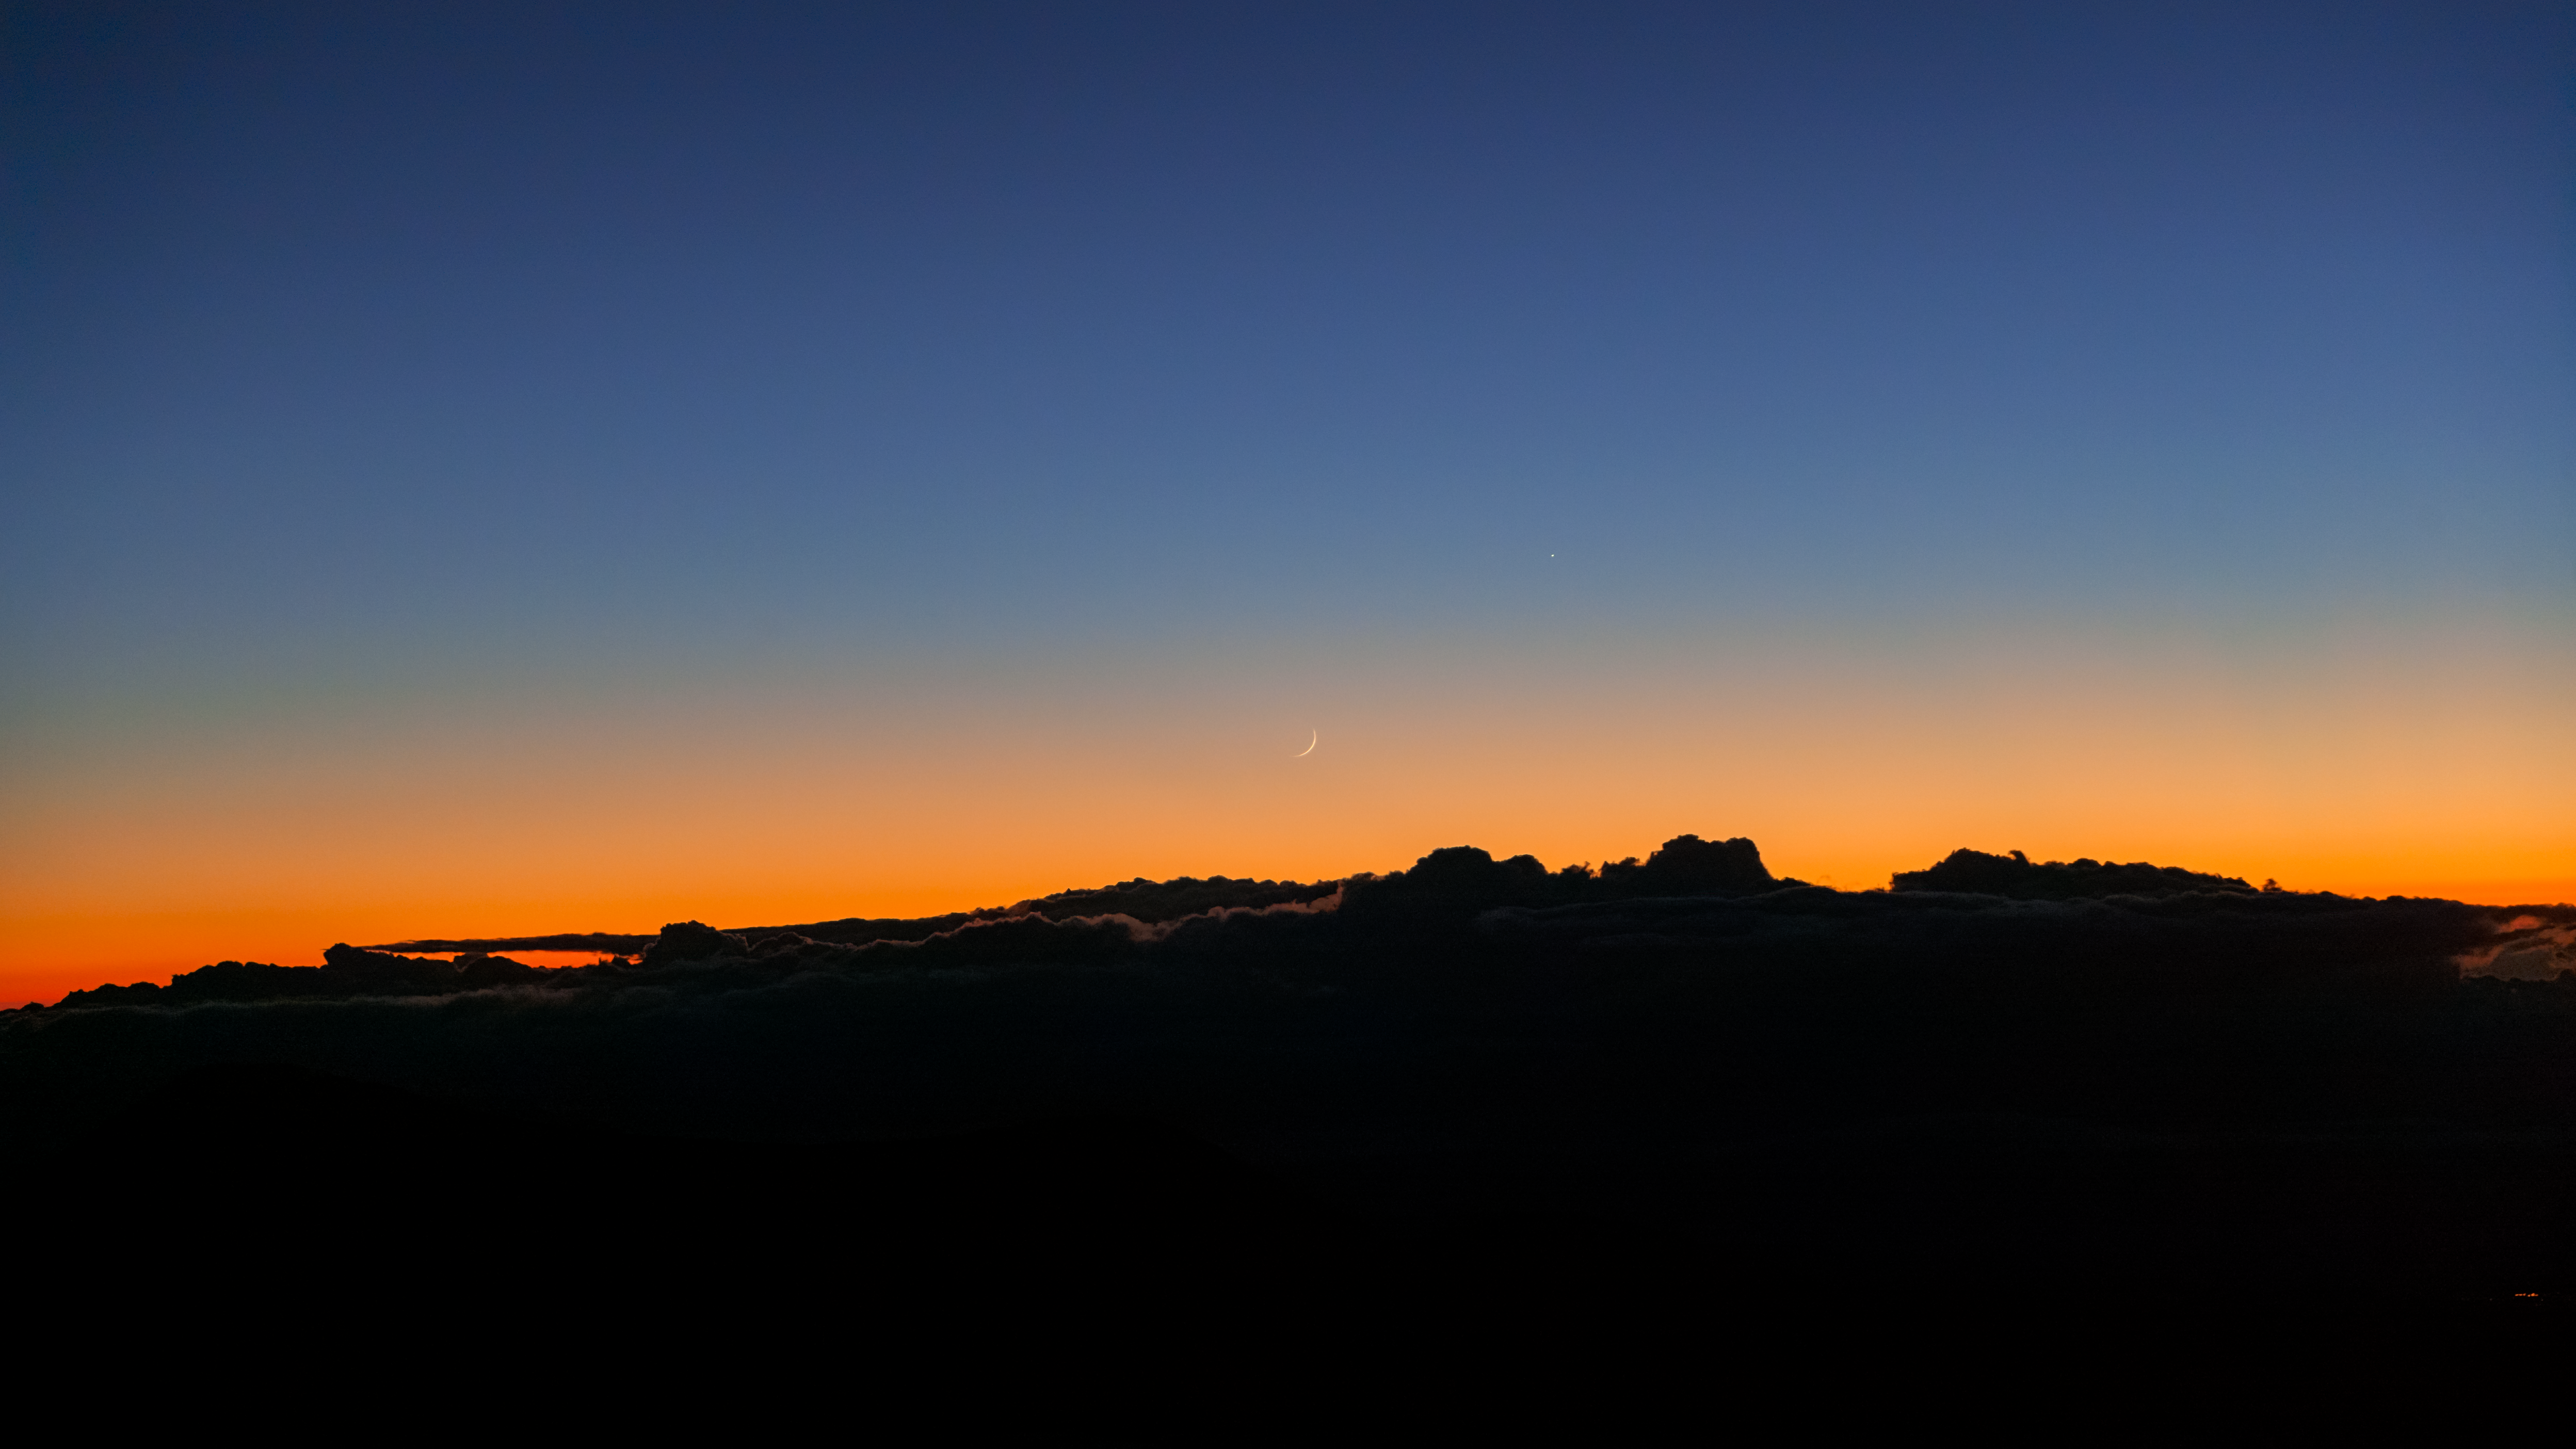

Moonset from Maunakea

The crescent Moon is seen setting in this photo taken from Maunakea, Hawai'i.

Credit: International Gemini Observatory/NOIRLab/AURA/NSF/J. Pollard